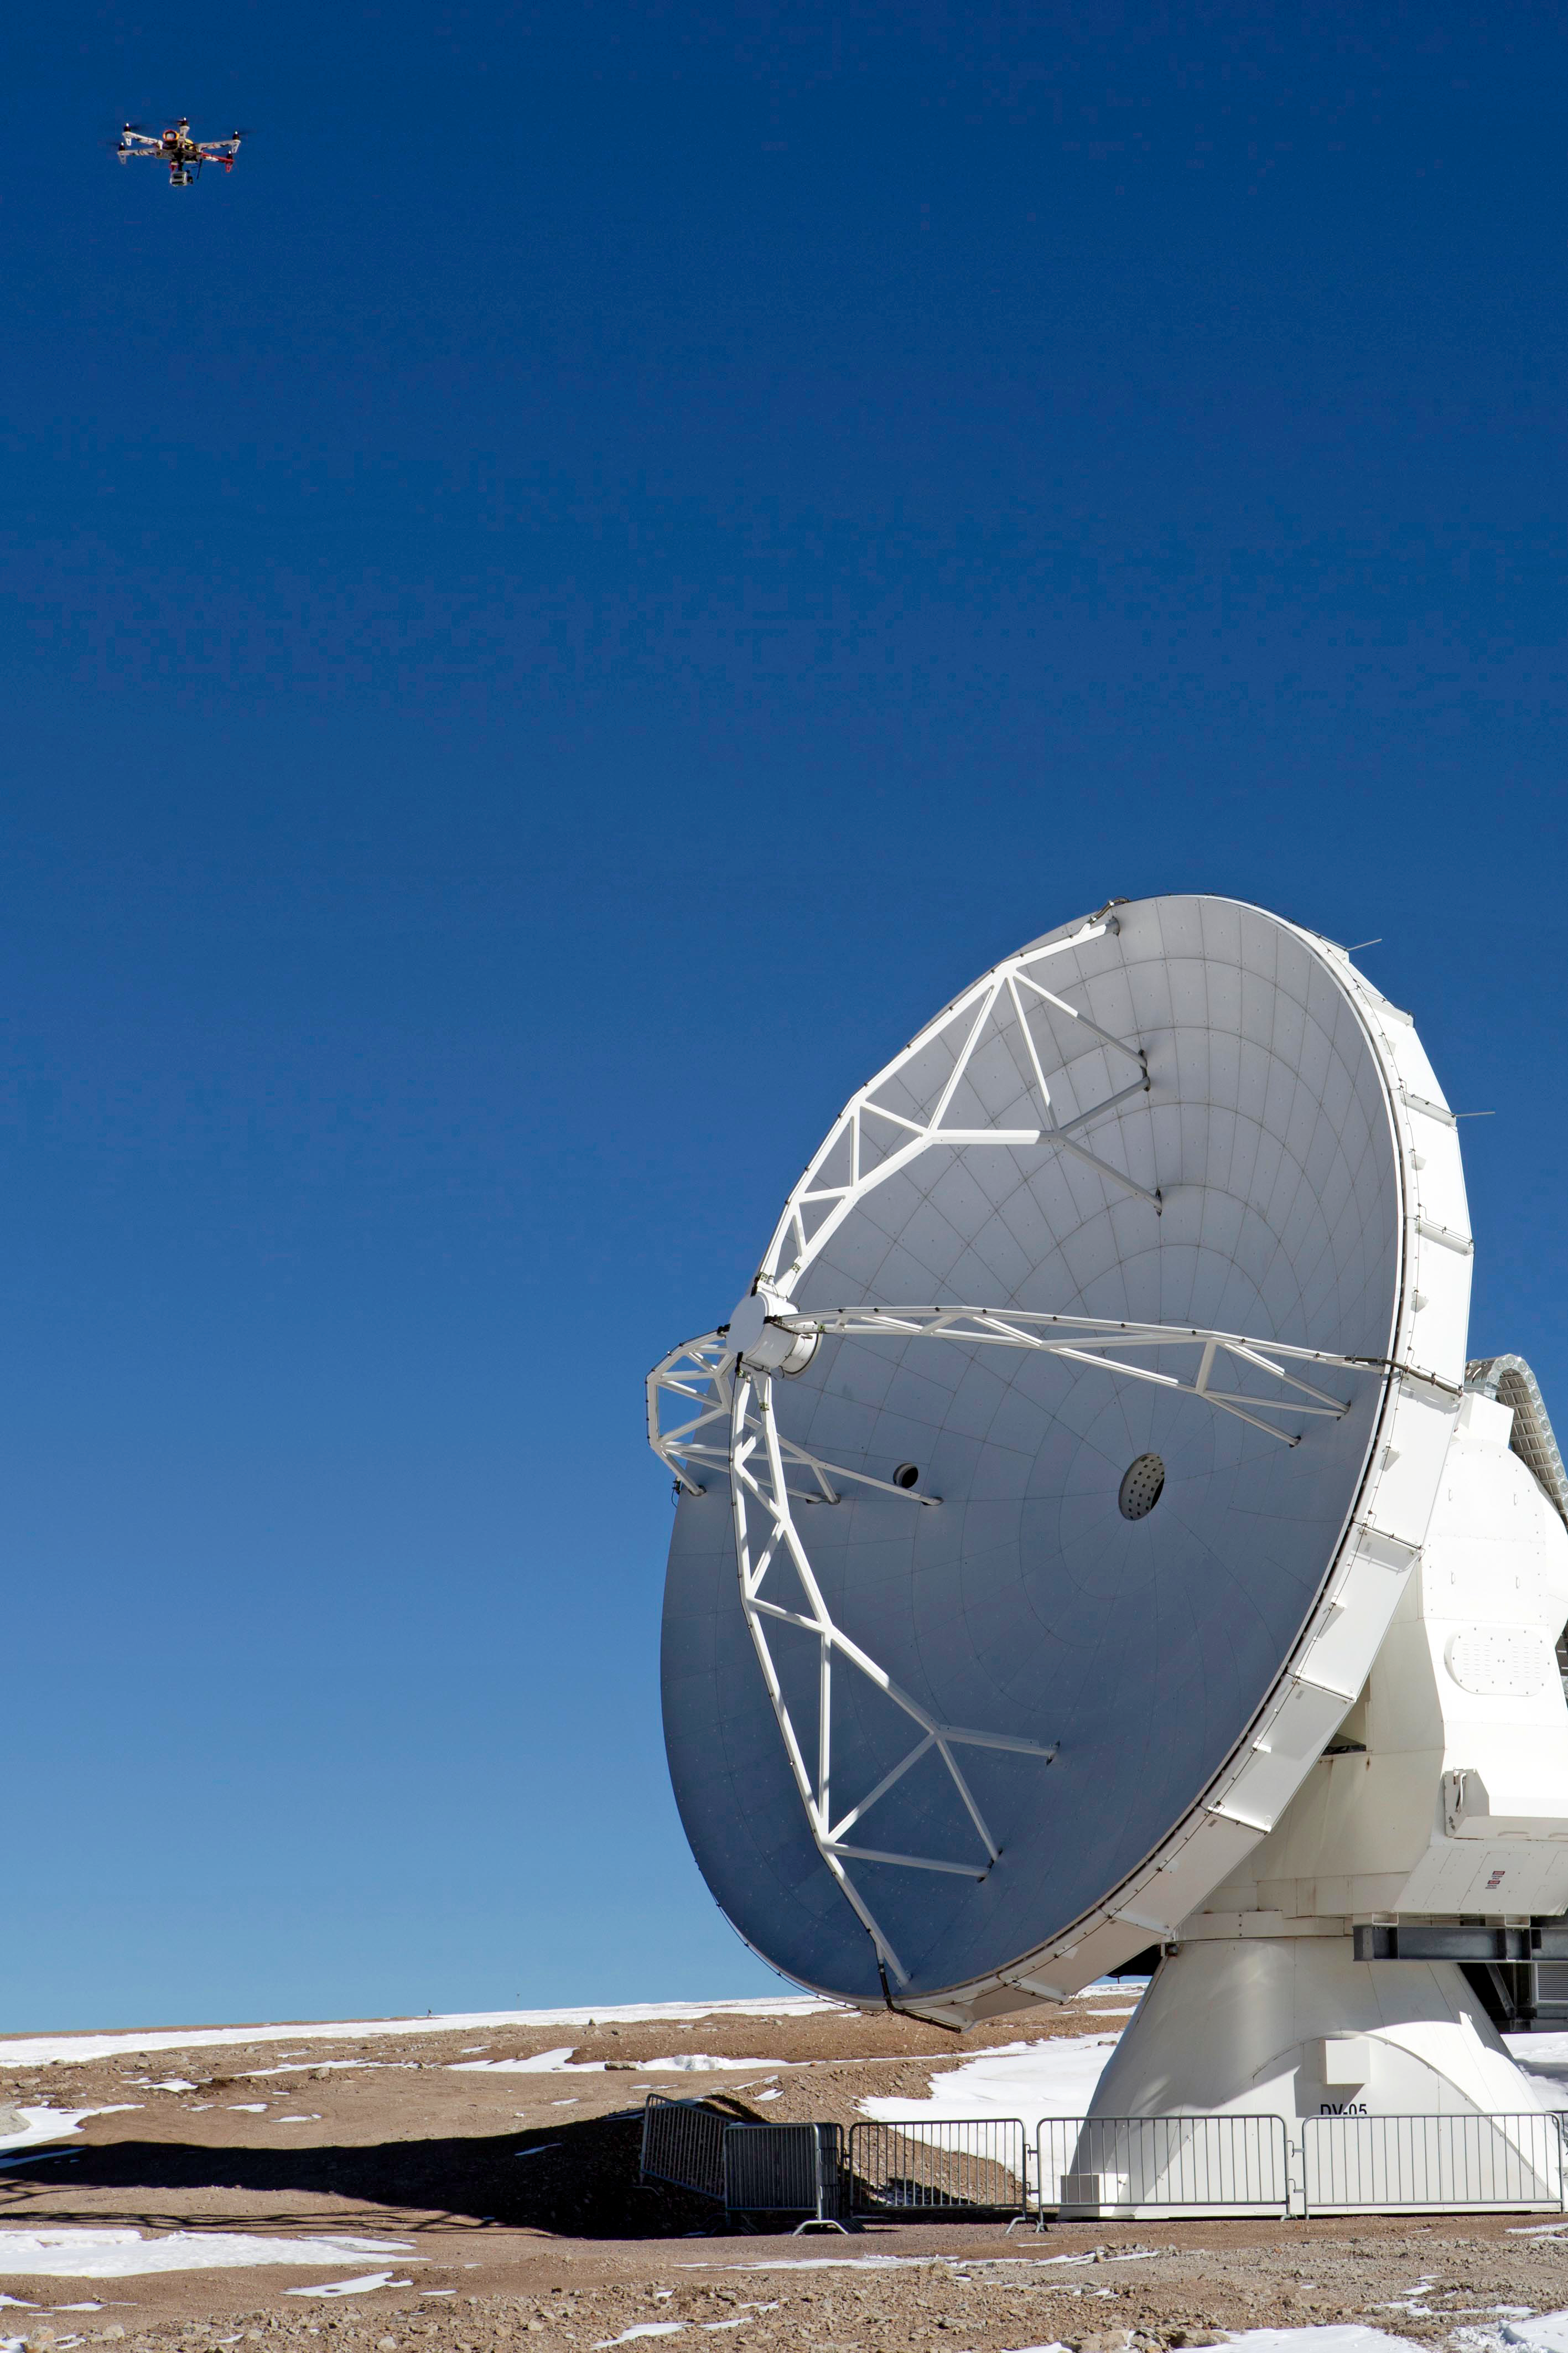

The hexacopter over ALMA

This is one of the antennae of the Atacama Large Millimeter/submillimeter Array (ALMA) and the strange contraption in the top left is a hexacopter, installed with a camera, which will be used to photograph ALMA from above for the first time.

Credit: ESO